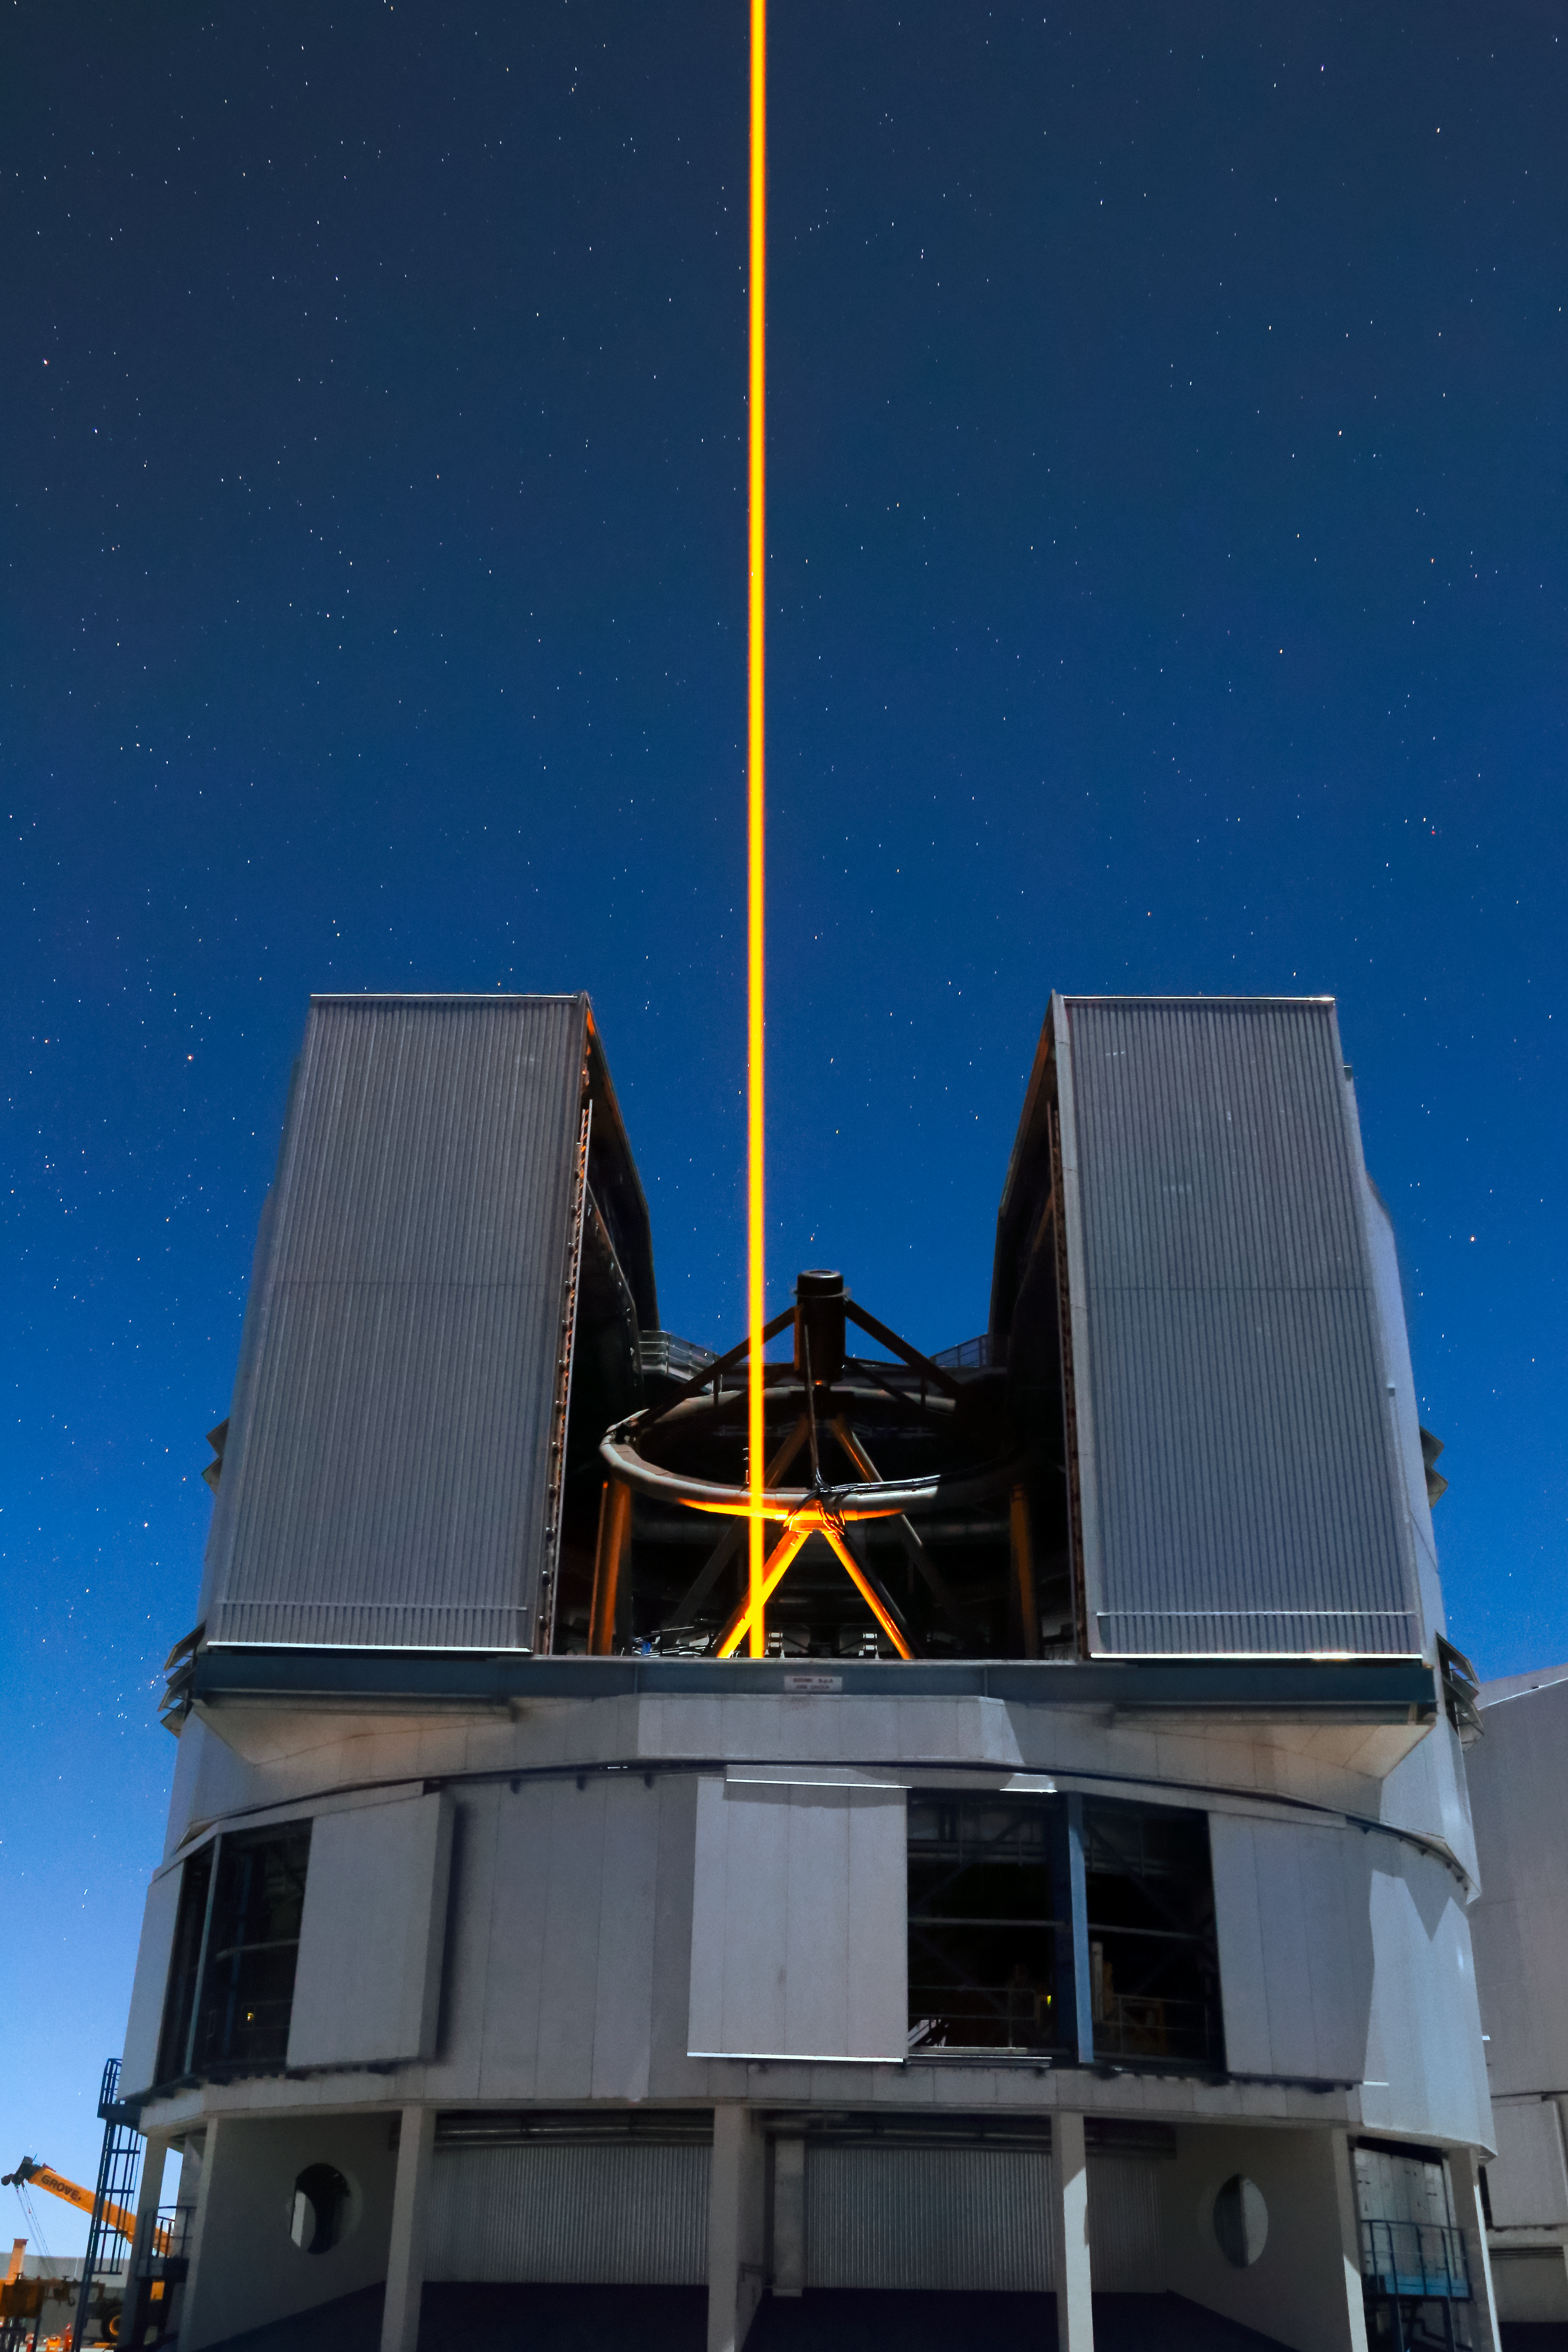

Yepun's Laser Guide Star

An orange laser beam — used to produce an artificial star high up in Earth's atmosphere — emerges from Yepun, one of the four Unit Telescopes that form part of ESO's Very Large Telescope, situated atop Cerro Paranal in northern Chile.

Credit: ESO/F. Char